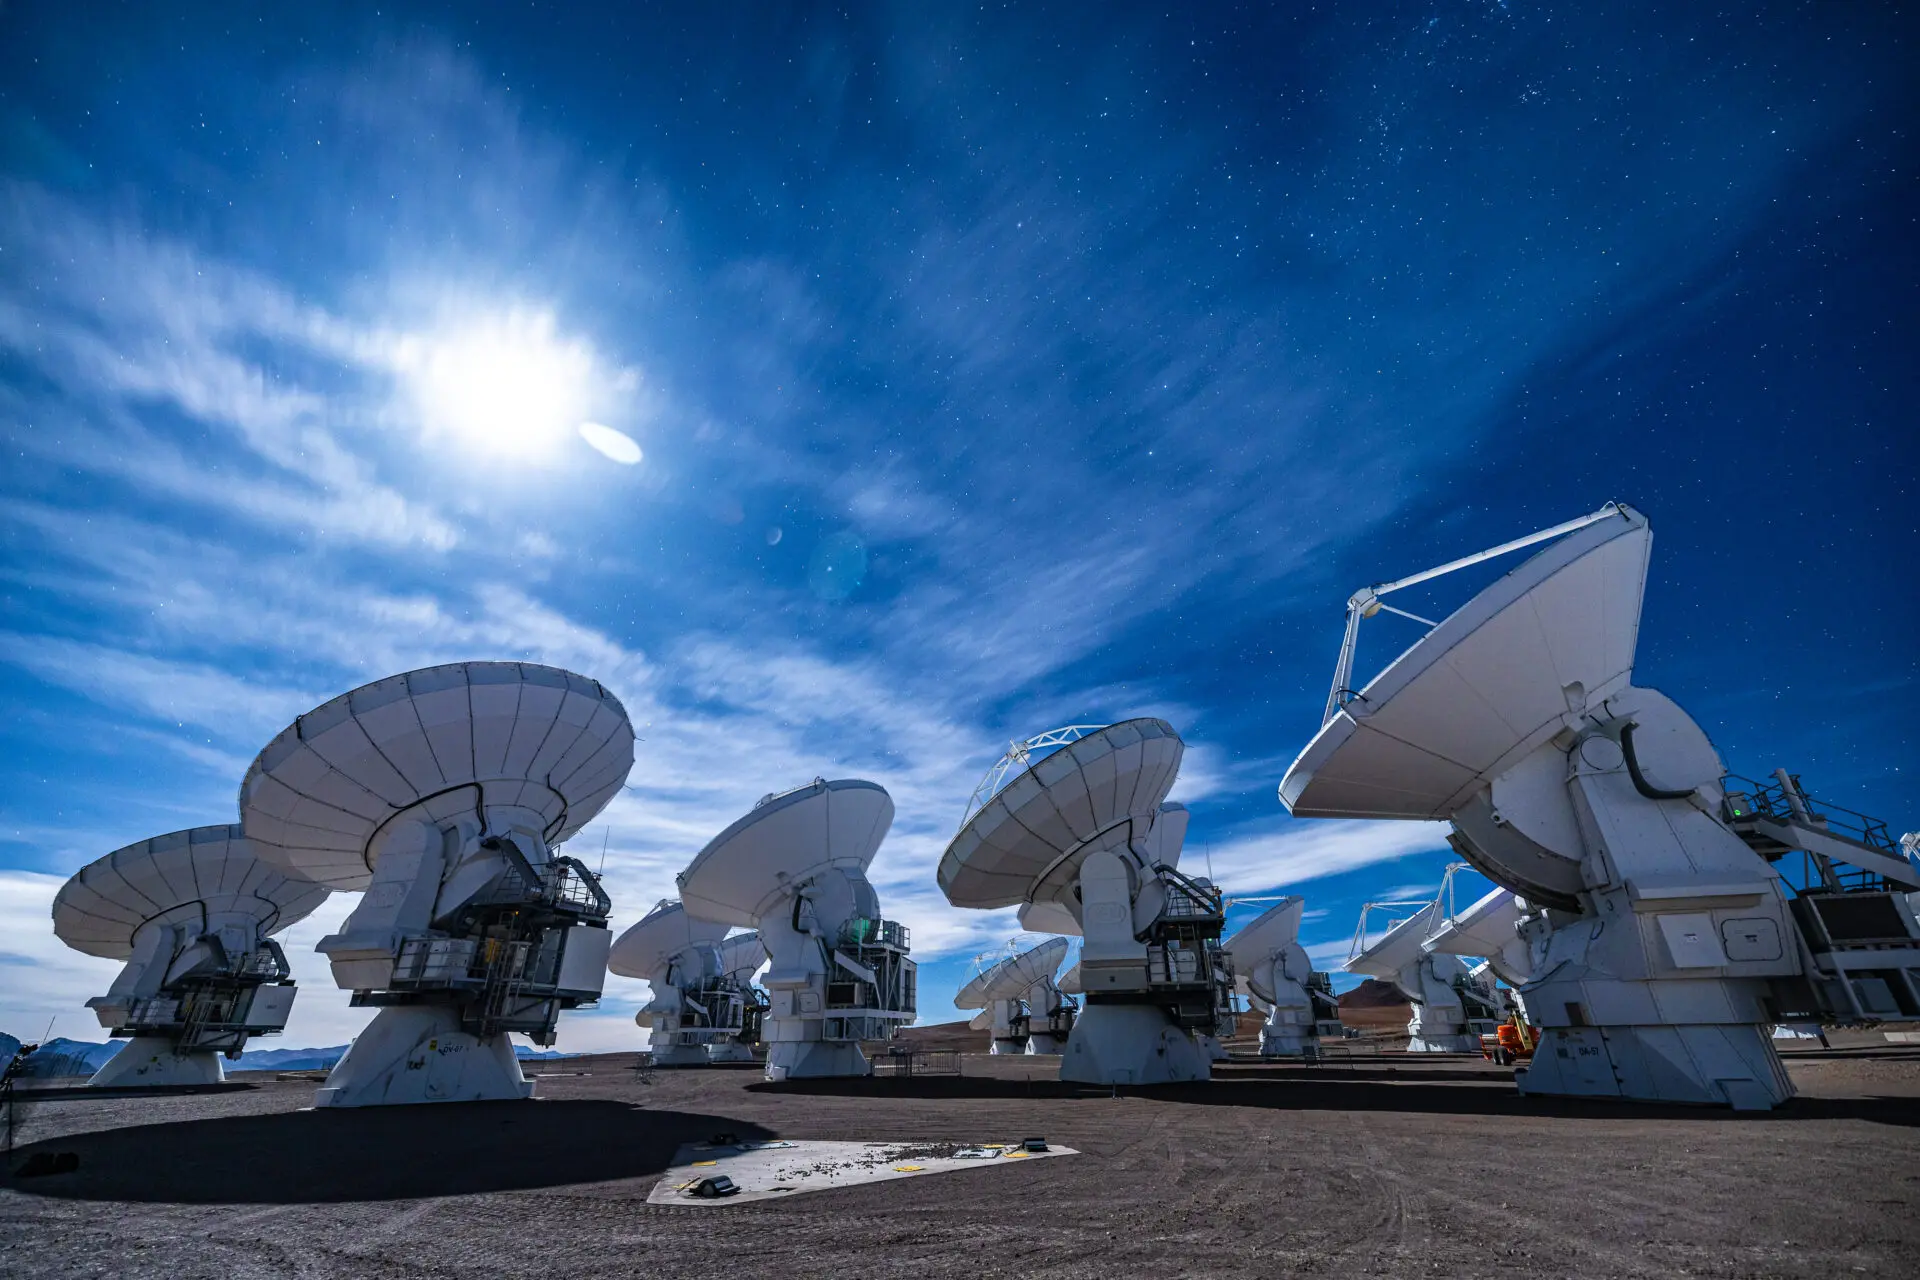

ALMA Antennas

A landscape view of the ALMA antennas working, while the Moon illuminates the sky with presence of scattered clouds.

Credit: Alex Pérez